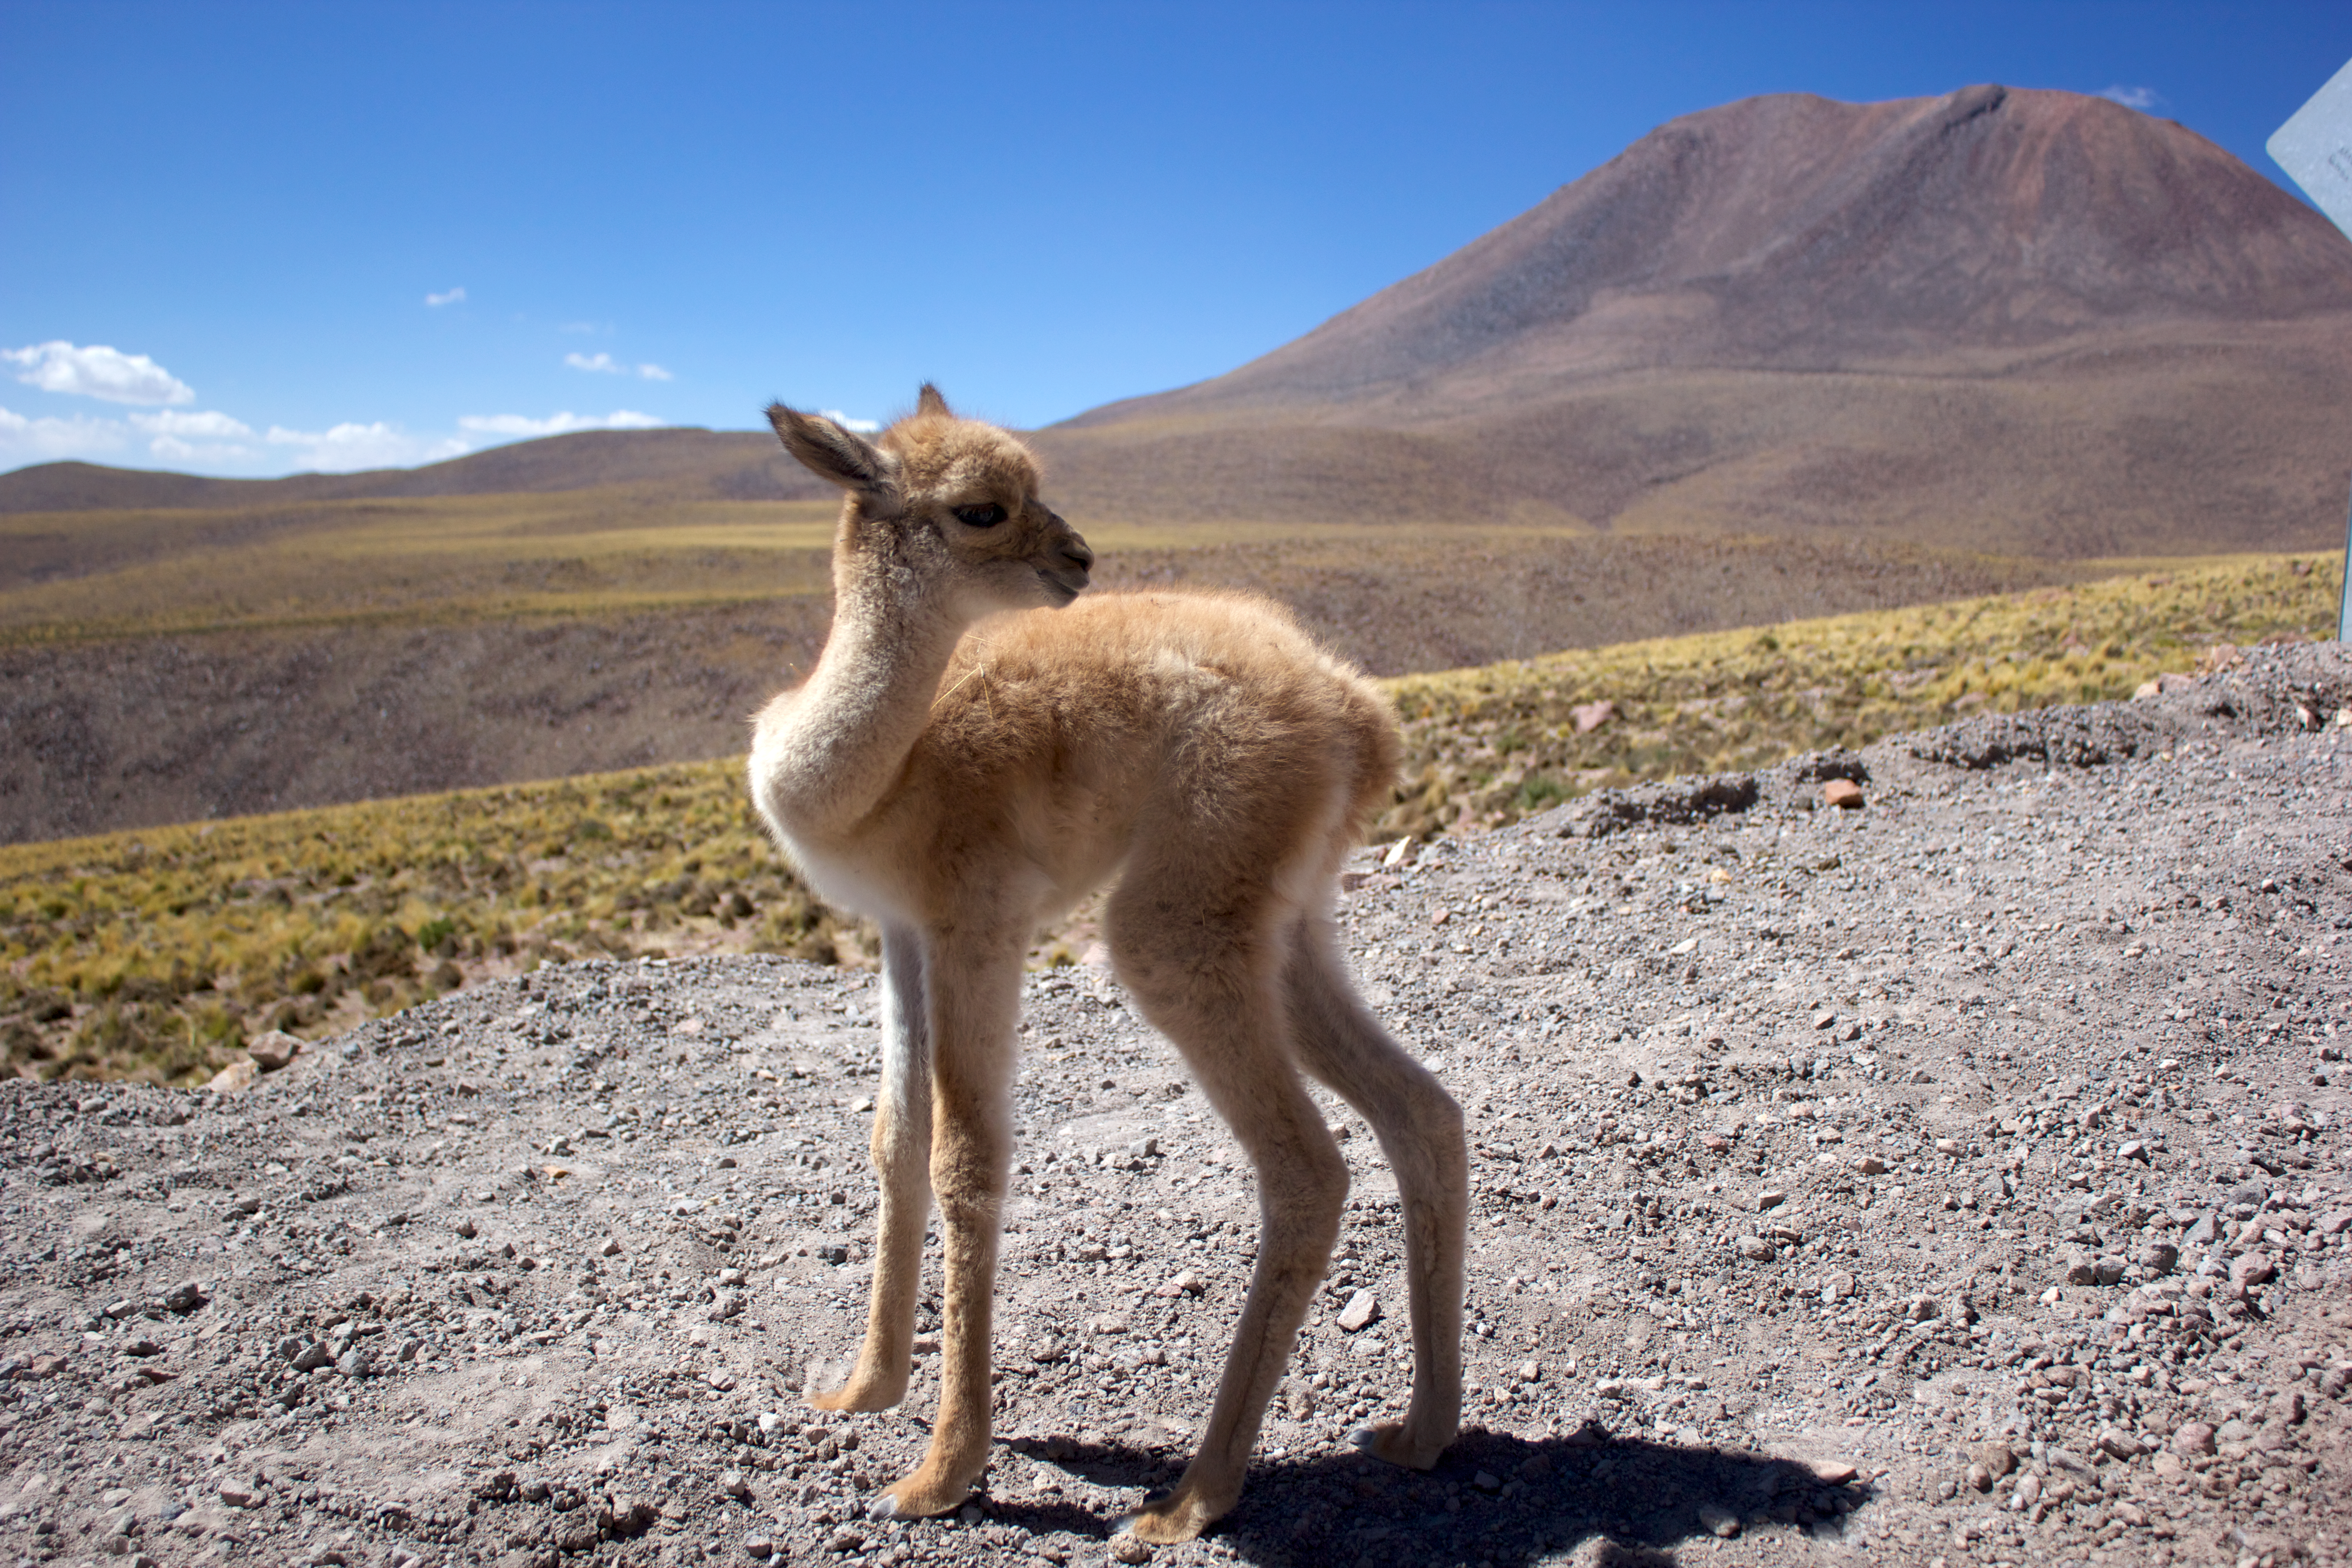

ALMA workers rescue abandoned vicuña fawn

High on the Chajnantor Plateau in the Chilean Andes lies the Atacama Large Millimeter/submillimeter Array (ALMA), an observatory surrounded by large expanses of dry landscape. Perhaps surprisingly, the region is home to a number of different wildlife species, many of which occasionally pop up near to the observatory. Further south, ESO’s La Silla Observatory recently had visits from a South American grey fox (potw1406a), and wild horses (potw1344a).

The most recent cute visitor to ALMA is this vicuña fawn, found on 16 February 2014 by ALMA workers. The fawn was only a few weeks old, weakened after it was chased by foxes until it lost sight of its herd.

After a couple of unsuccessful attempts the following day to return the fawn to its herd, the workers transferred it to the Wildlife Rescue and Rehabilitation Center at the Universidad de Antofagasta, where it is being treated so that it can eventually be released on the Andean plateau approximately one year from now.

Credit: ALMA (ESO/NAOJ/NRAO)/René Durán